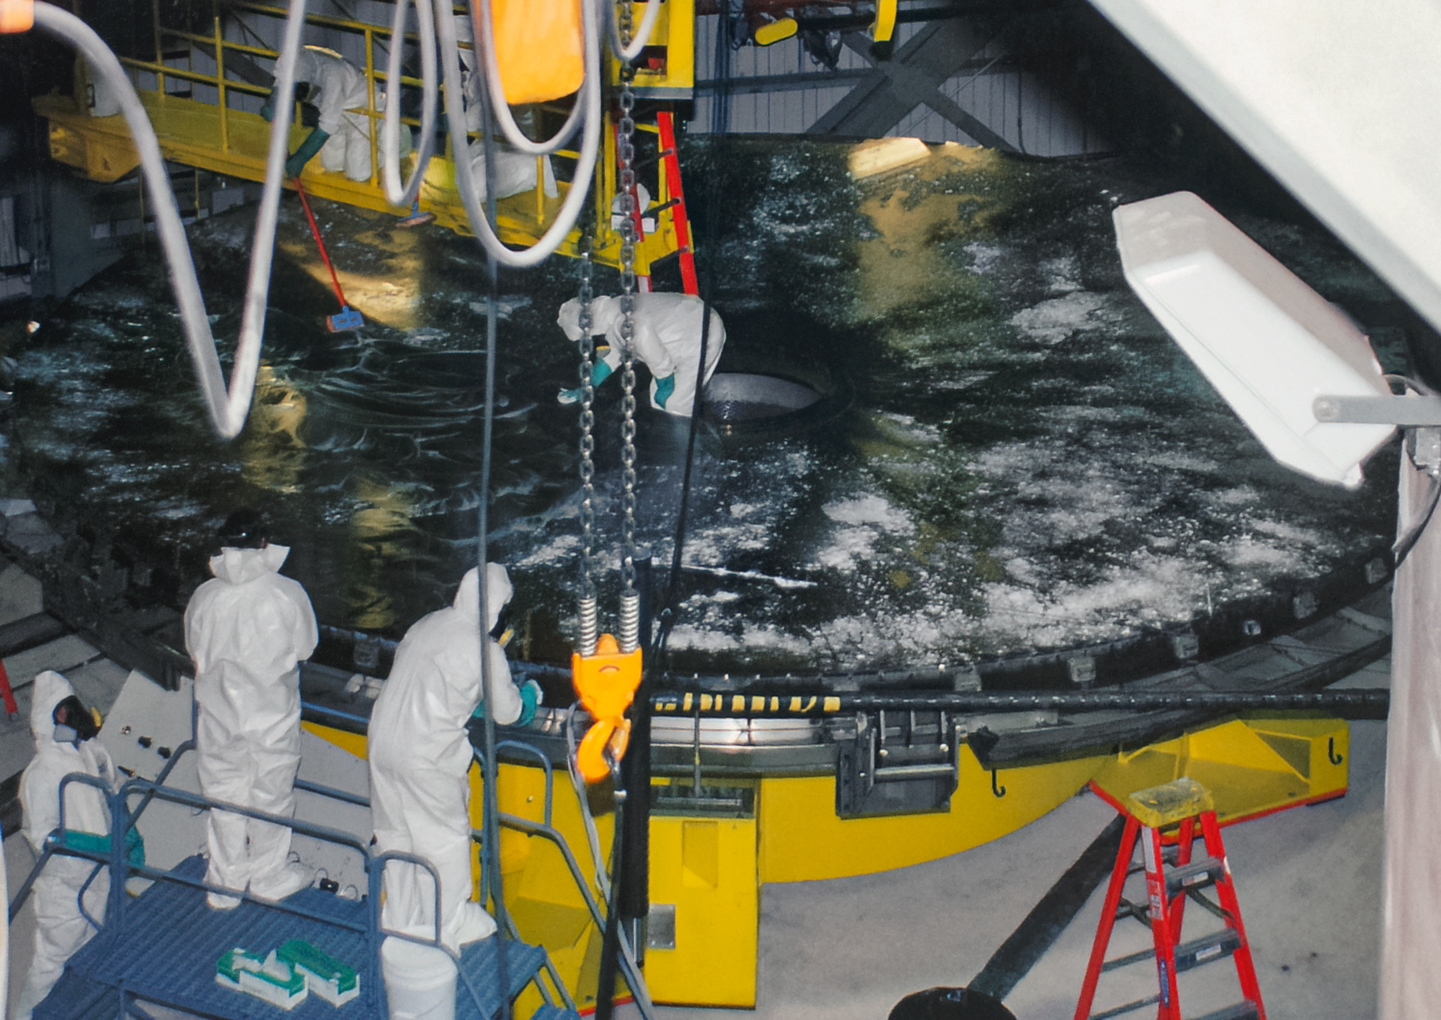

Gemini South Mirror Work

The Gemini South 8.1-meter primary mirror arrived at Cerro Pachón in 2000.

Credit: International Gemini Observatory/NOIRLab/NSF/AURA